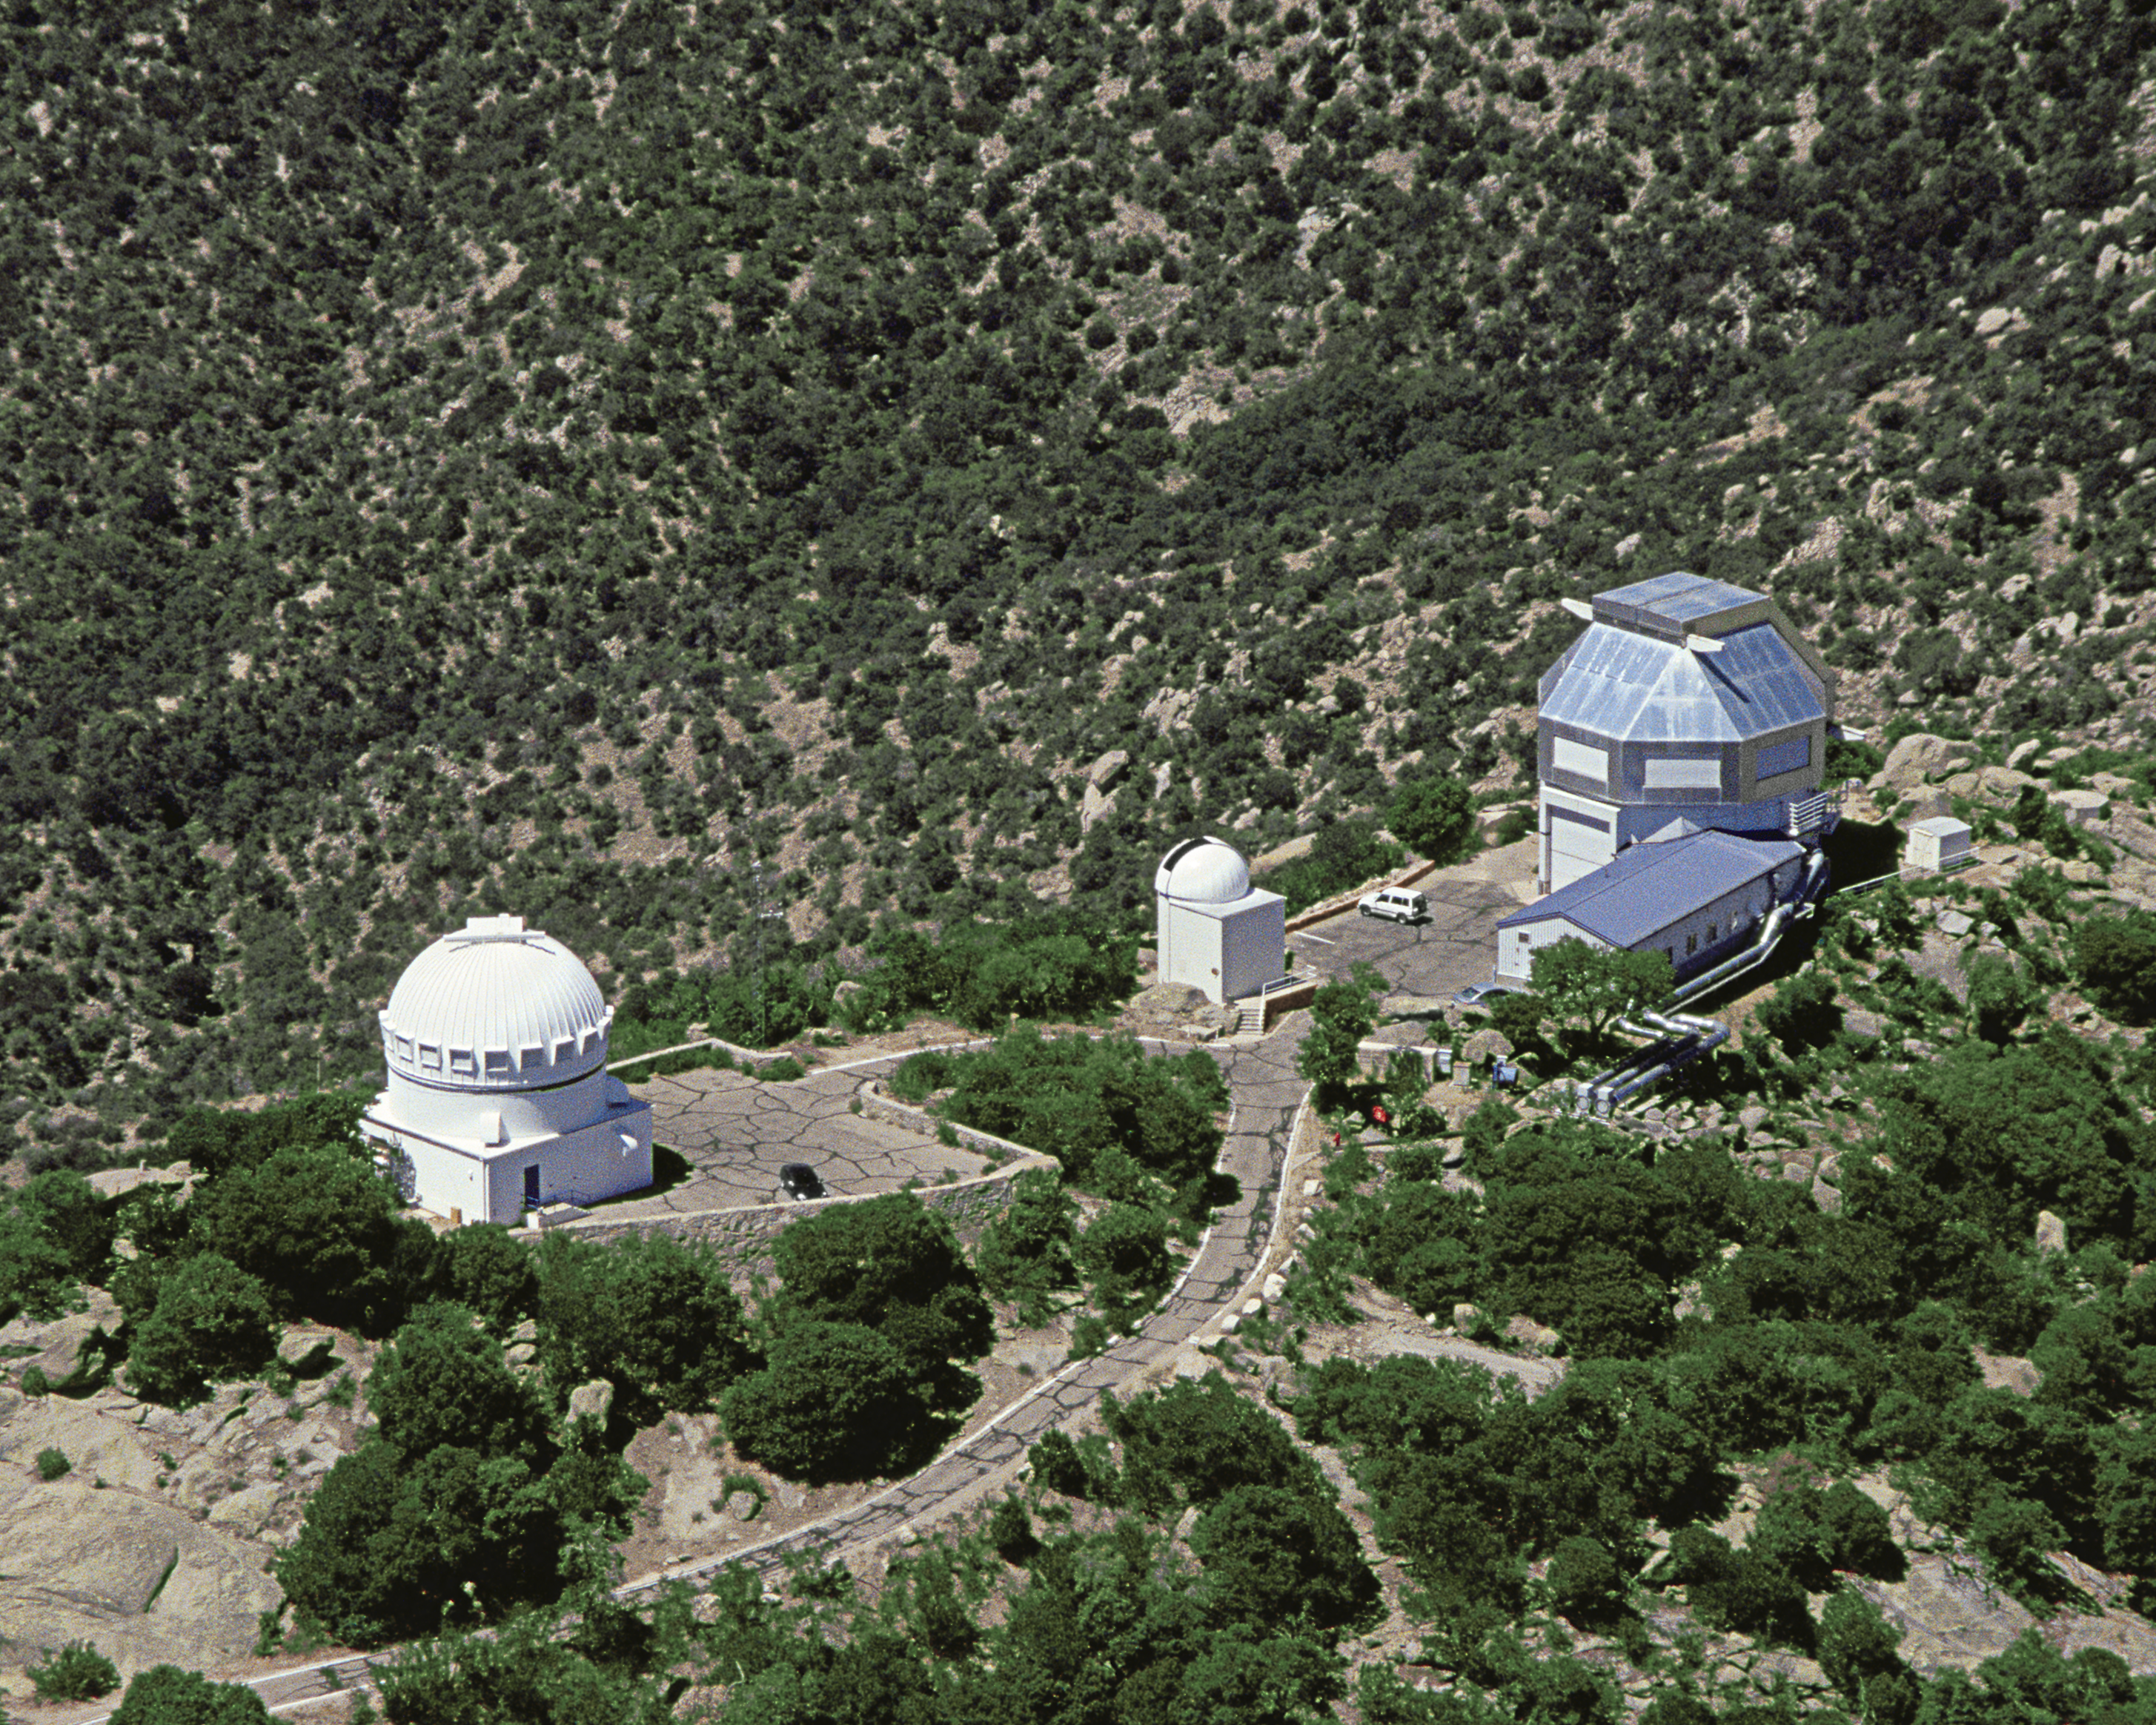

Aerial photography of Kitt Peak National Observatory, 13 June 2003

The WIYN 3.5-meter telescope (right) and its service and control buildings. To the left of the photograph is the WIYN 0.9-meter telescope. In-between the two is the (unused) 0.4-meter telescope dome.

Credit: NOIRLab/NSF/AURA